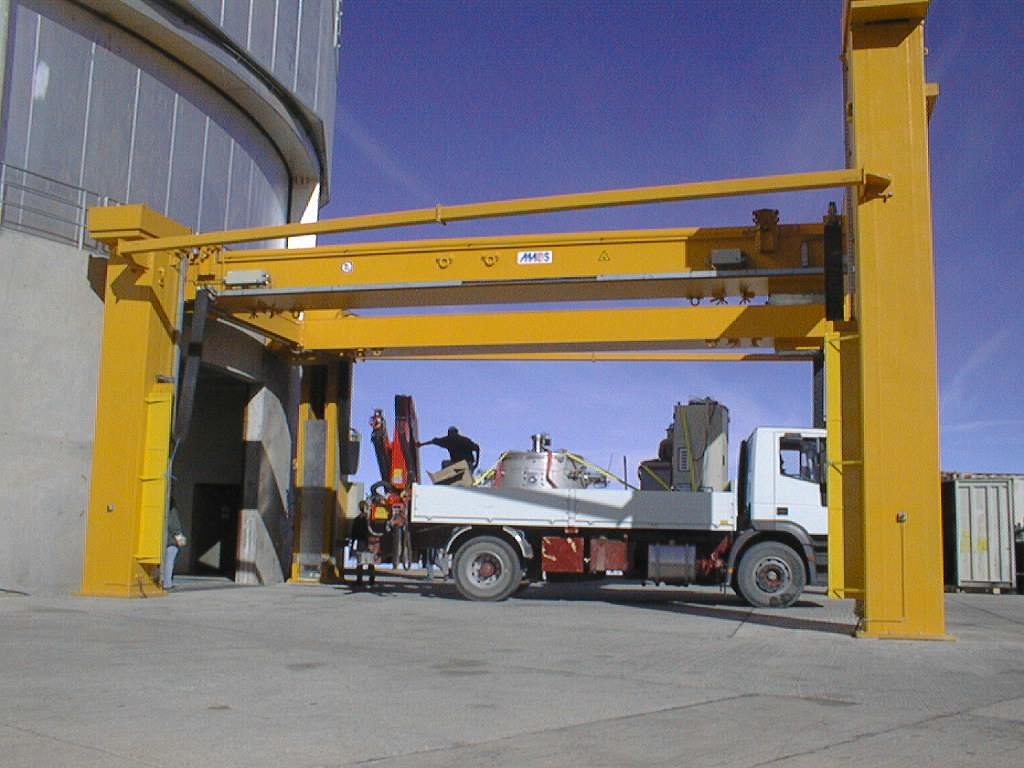

ISAAC mounted on VLT UT1

The truck with ISAAC is parked under the VLT Handling Device in front of the UT1 enclosure. (Photo obtained on November 13, 1998).

Credit: ESO